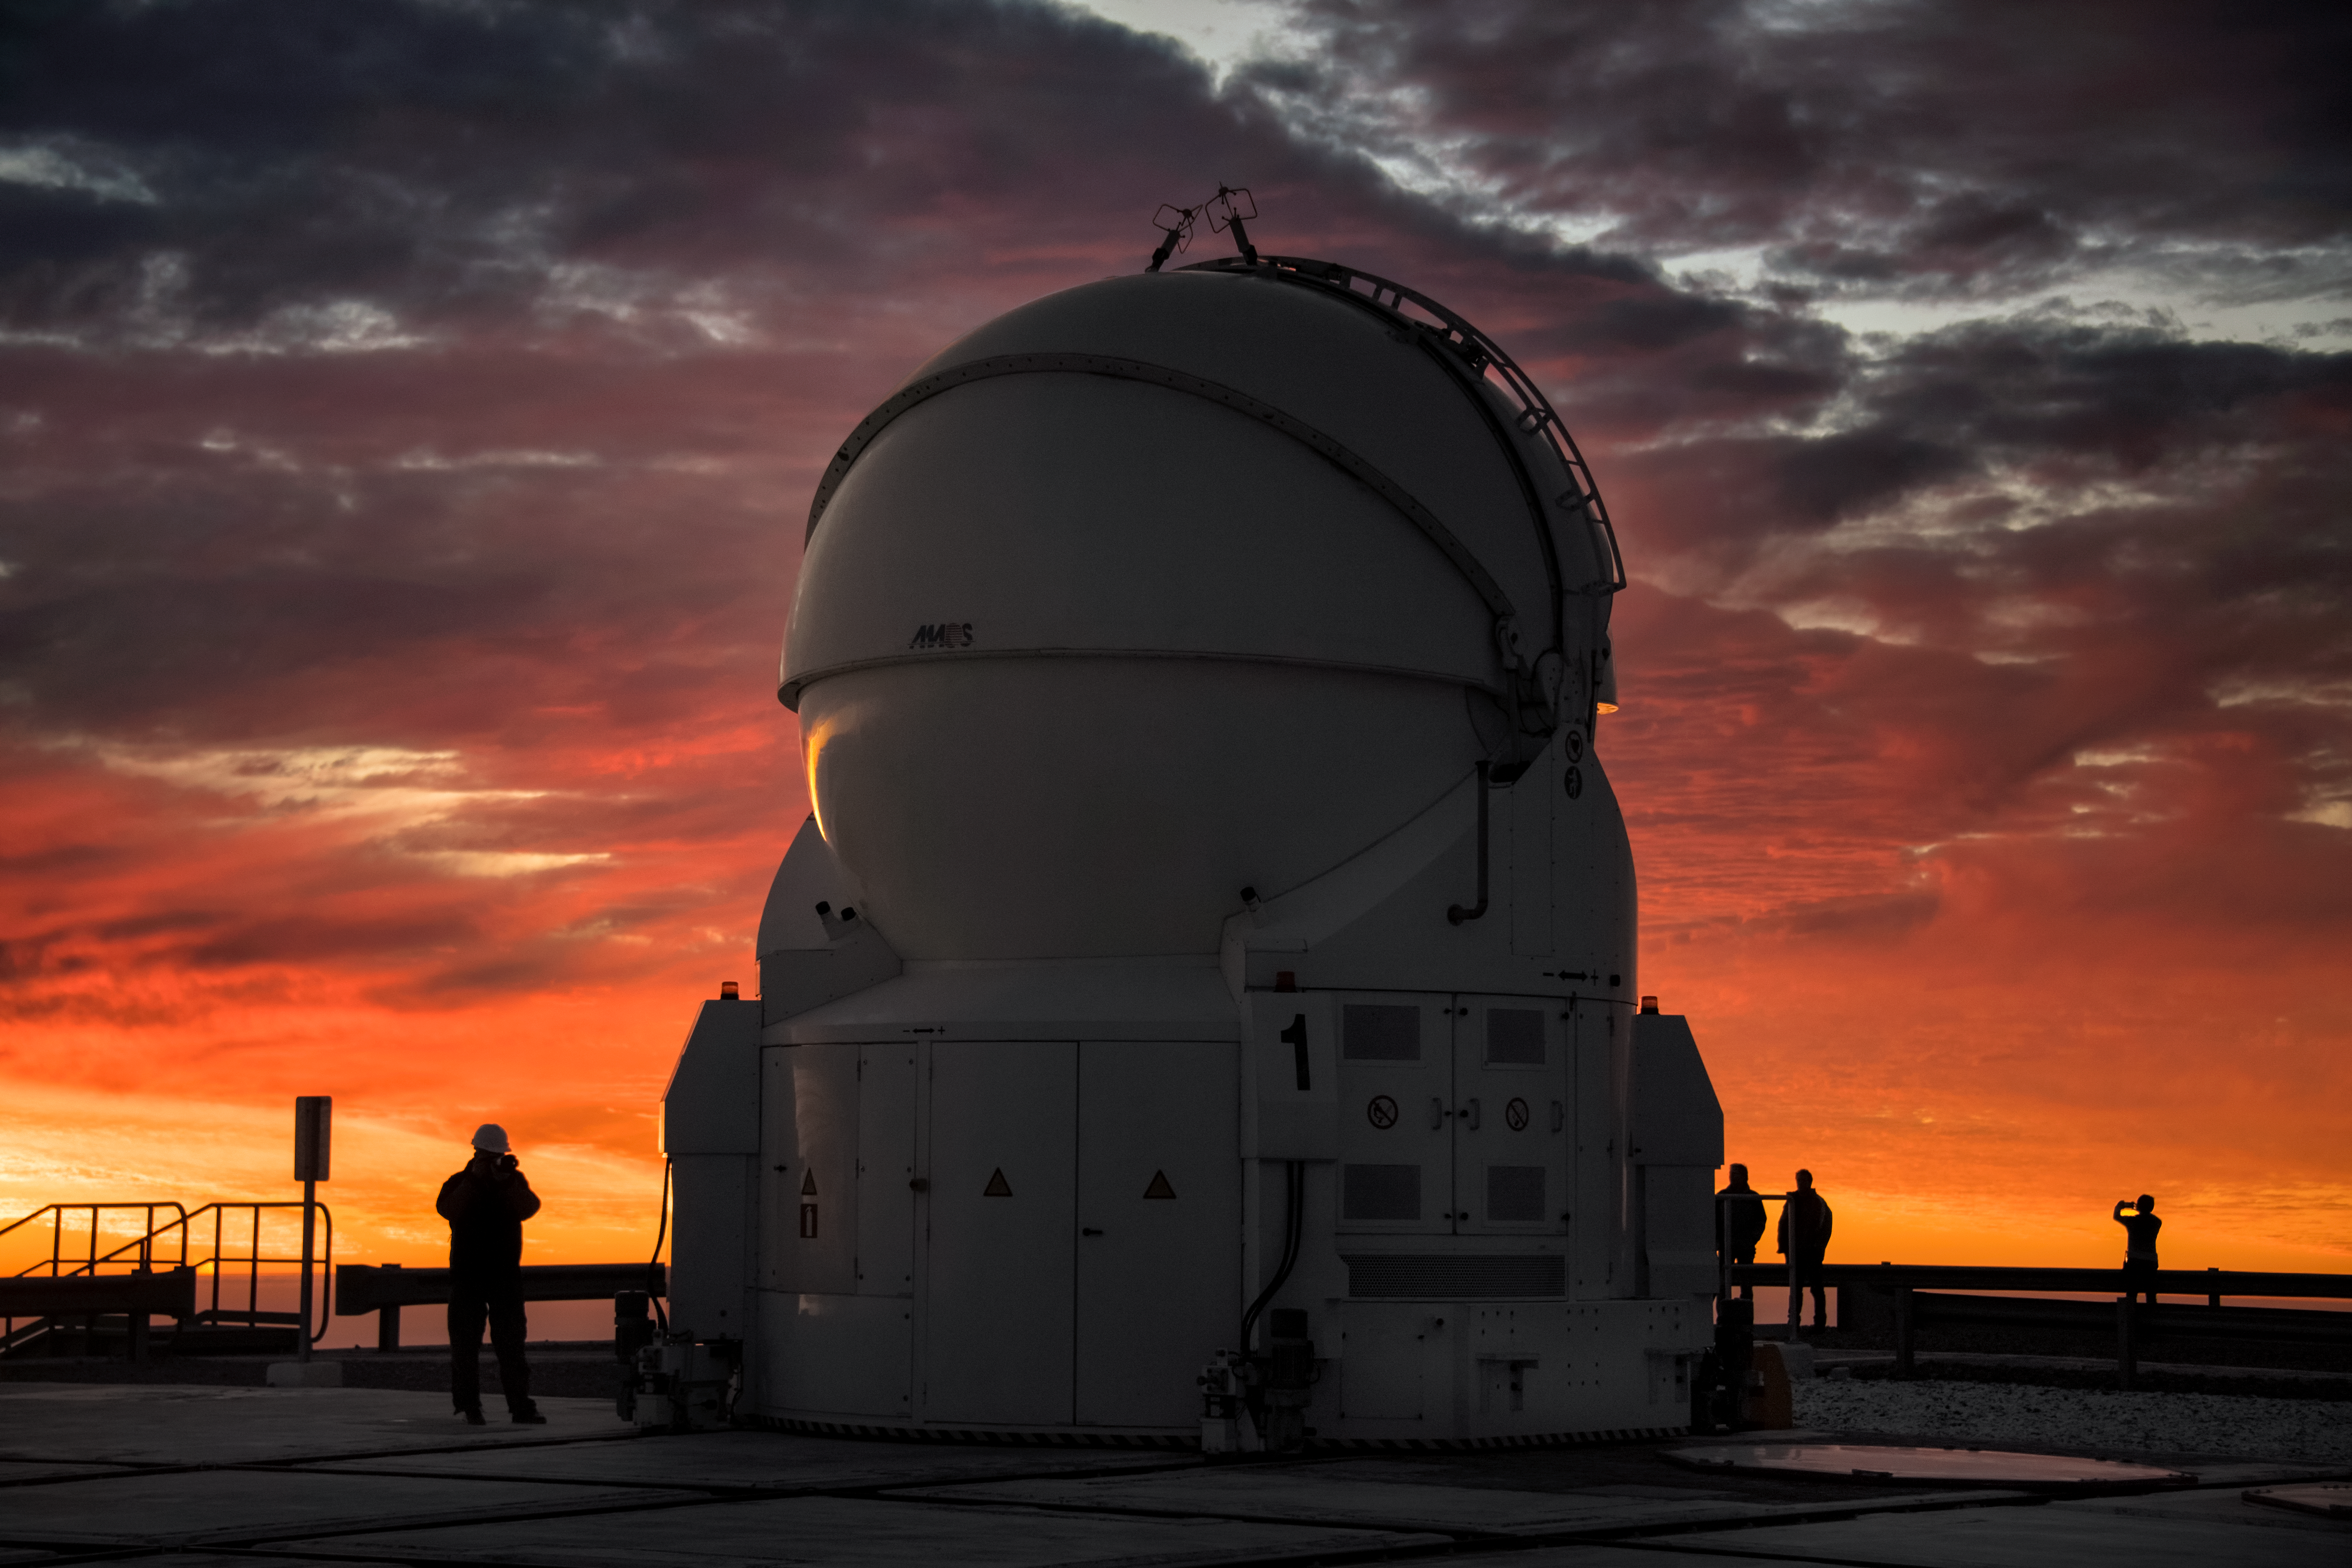

AT sunset

One of the Auxiliary Telescopes (AT) of ESO’s Very Large Telescope (VLT) is silhouetted against a dramatic sunset in this image taken from the platform at the Paranal Observatory. The ATs are 1.8 metres in diameter and feed data into the VLT Interferometer (VLTI) to produce even higher resolution images. They can be moved along tracks to various observing locations according to the needs of specific observing projects, making the VLTI more versatile.

Credit: A. Ghizzi Panizza/ESO